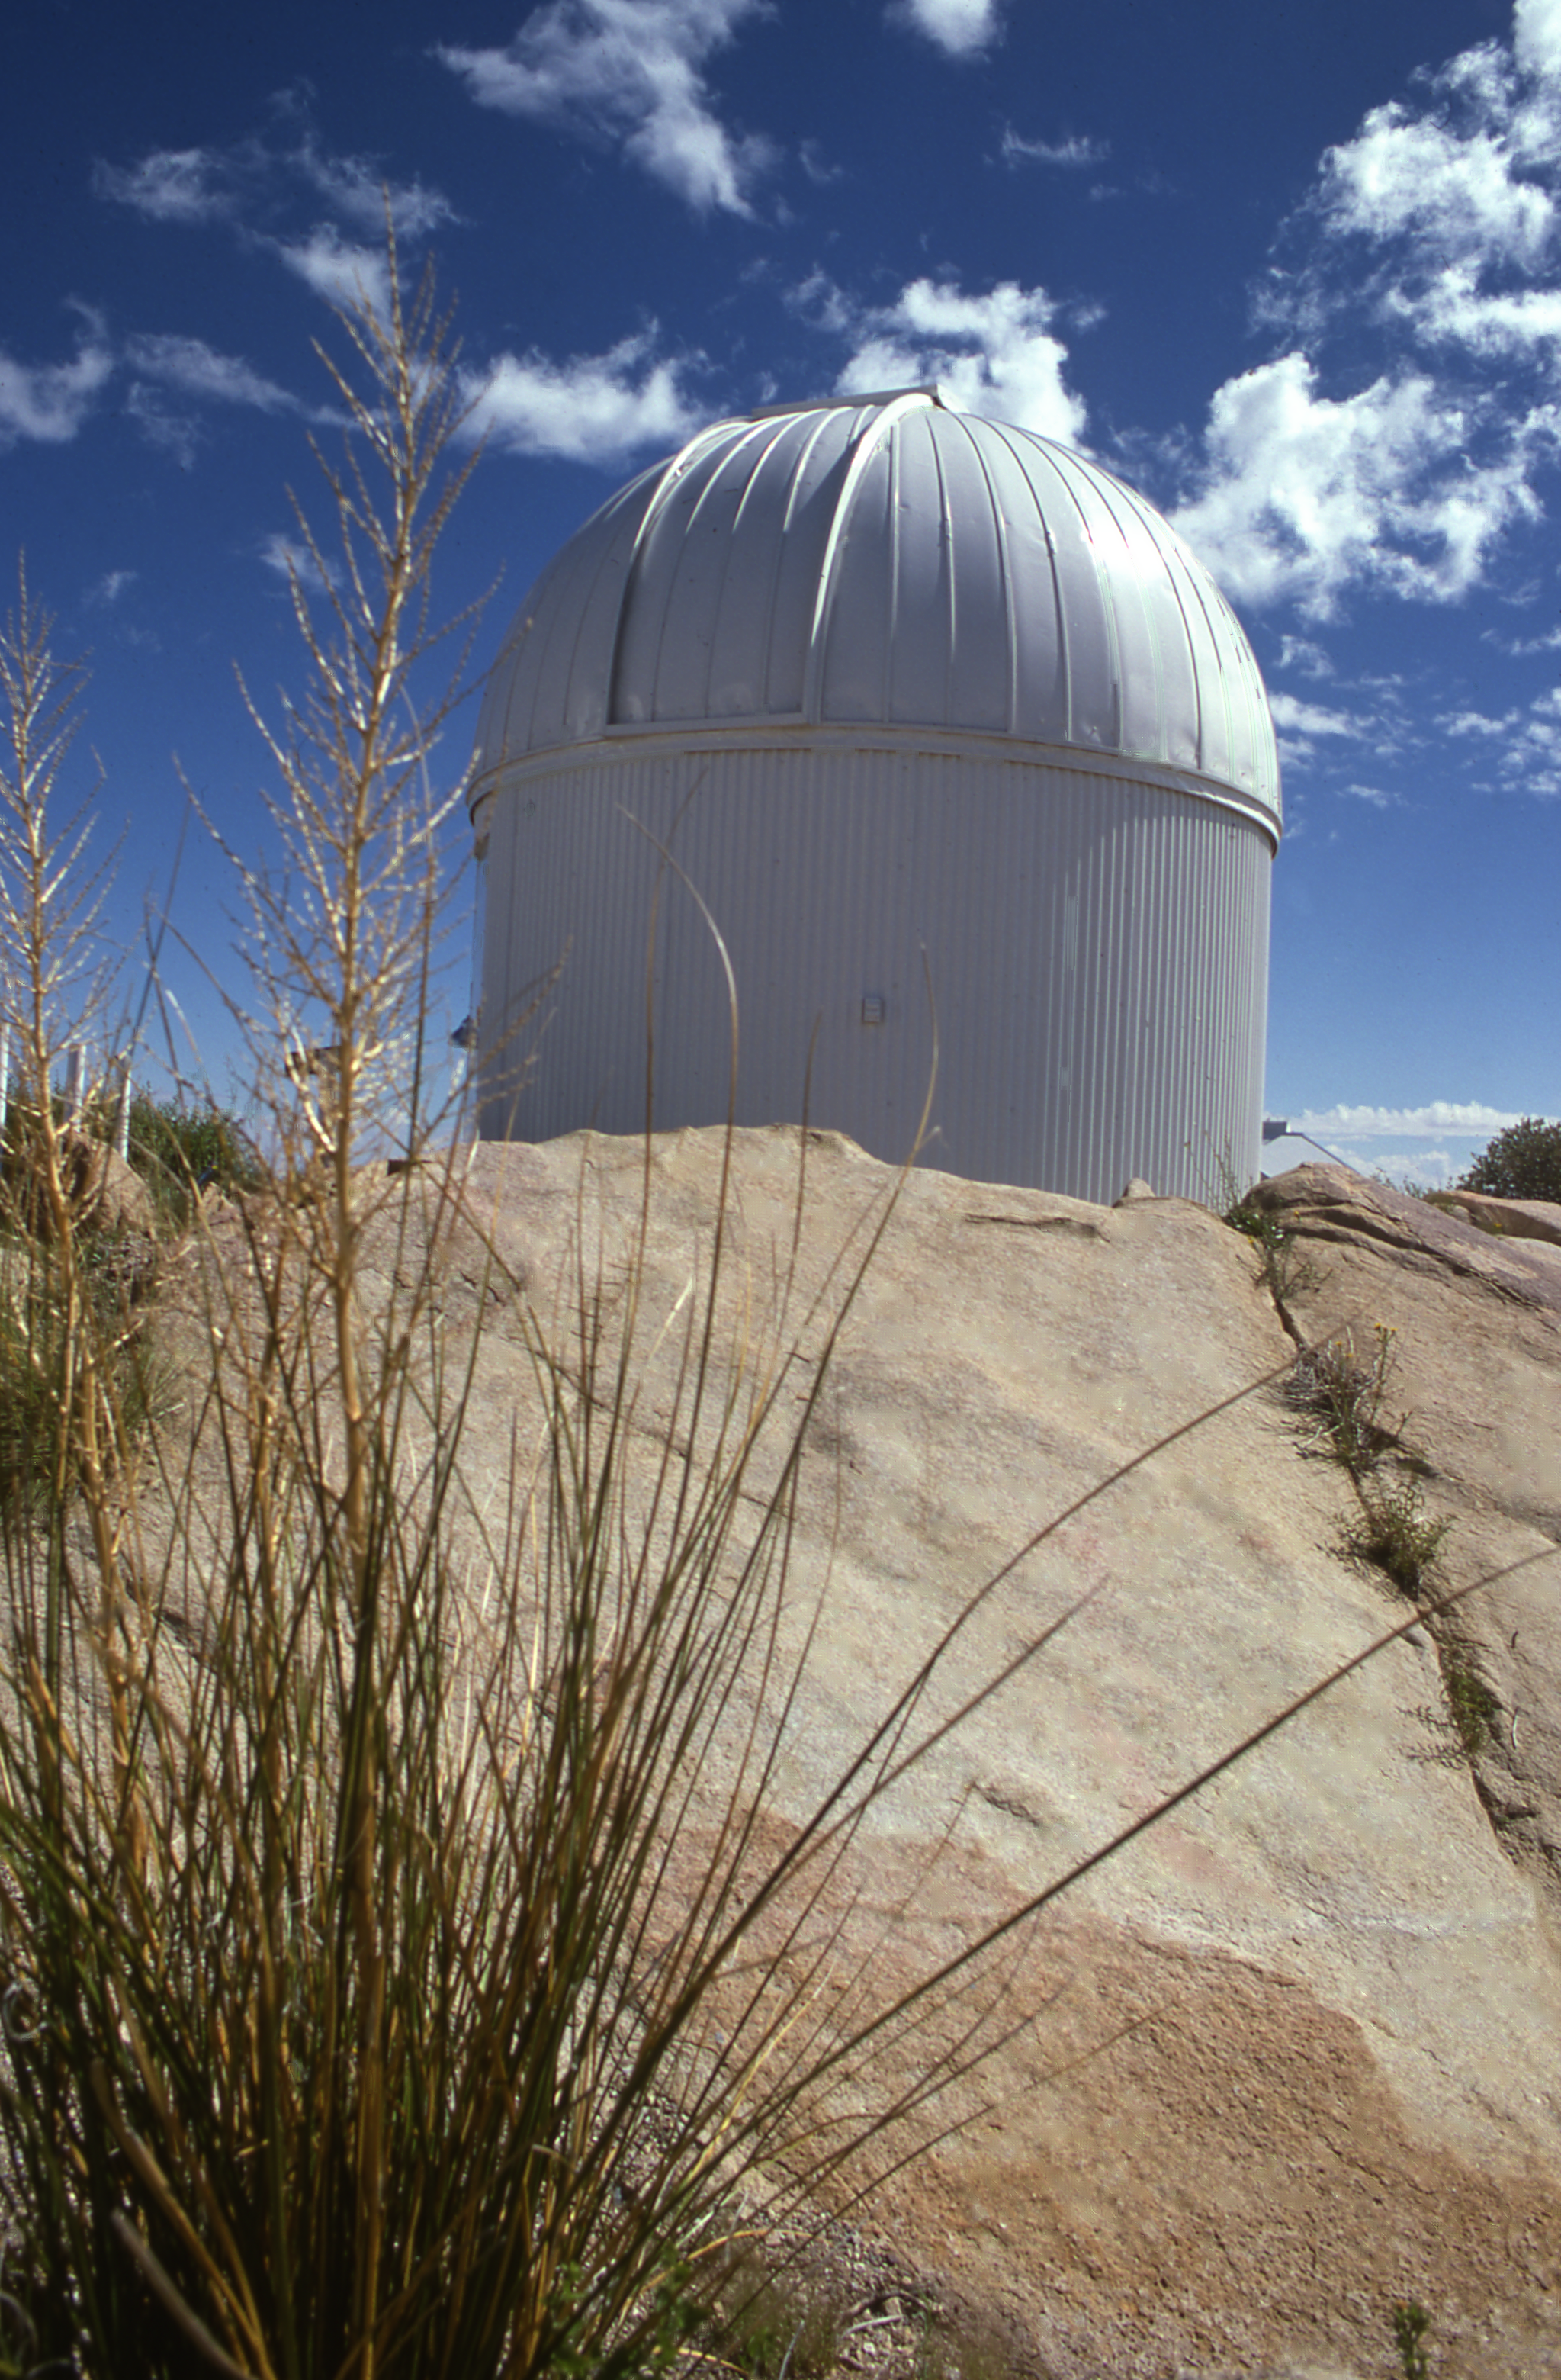

16-inch telescope at Kitt Peak National Observatory

16-inch telescope at Kitt Peak National Observatory. 1960s.

Credit: KPNO/NOIRLab/NSF/AURA